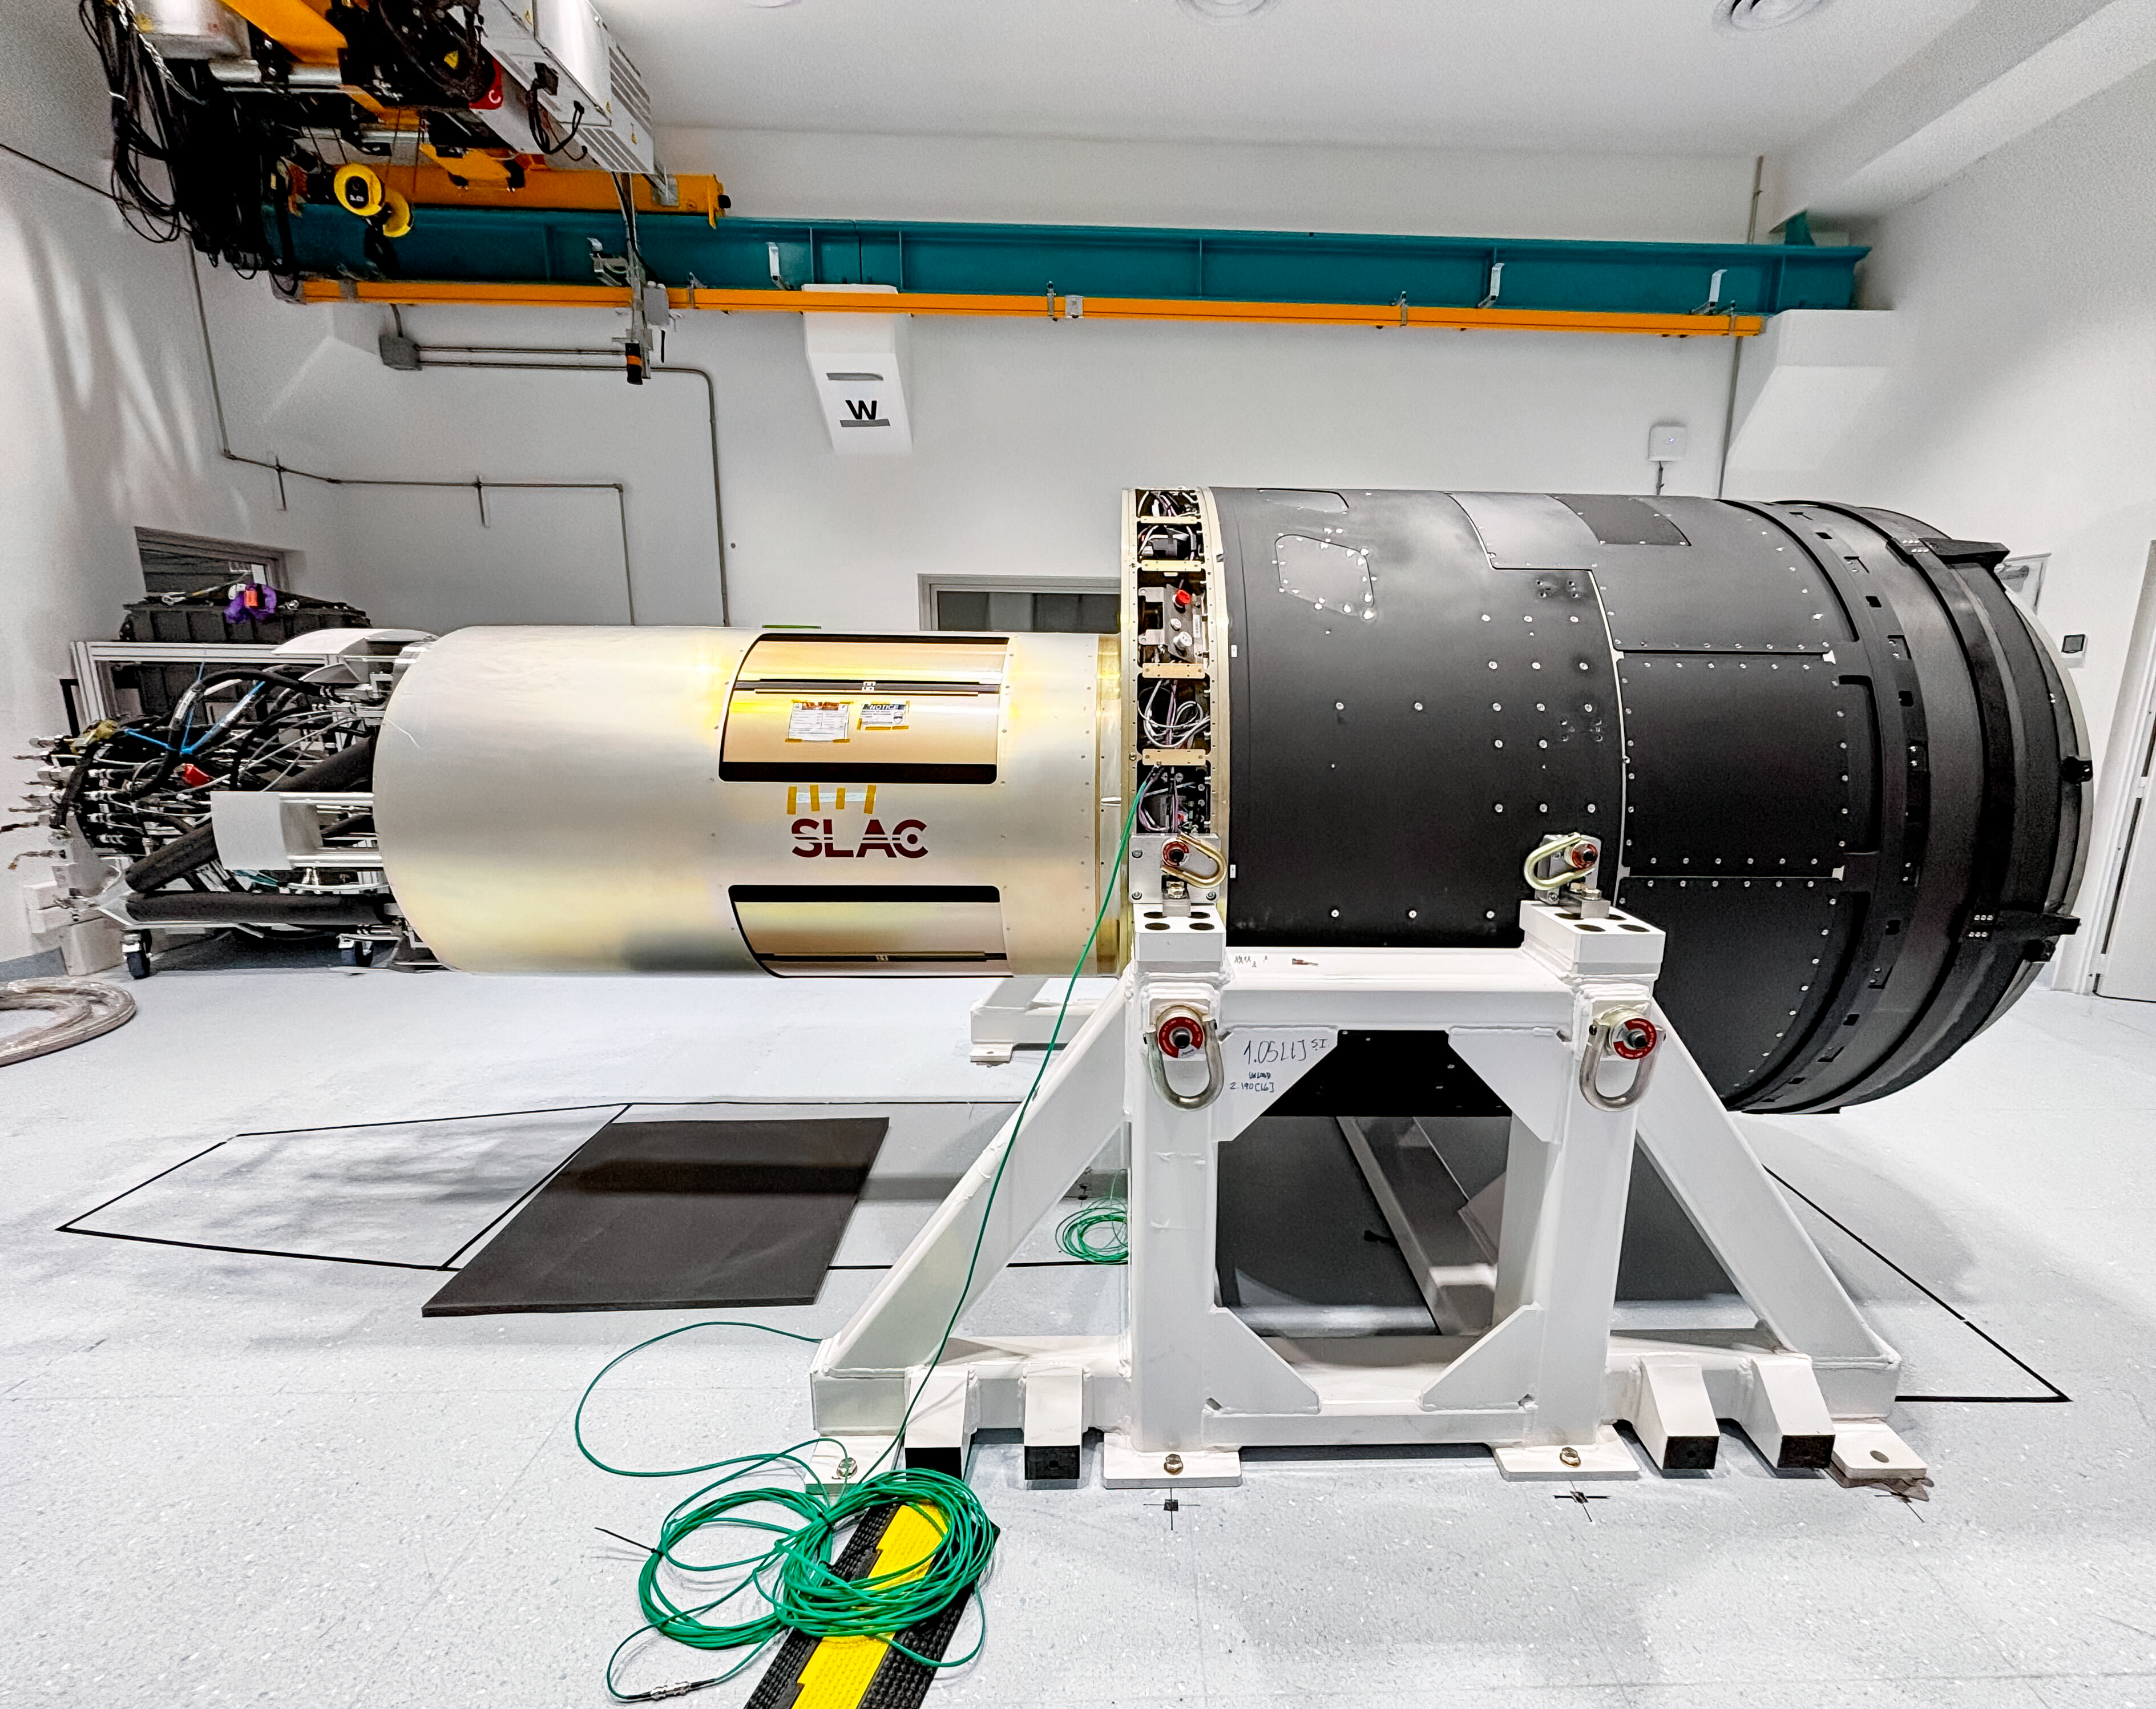

LSST Camera Move

The LSST Camera was moved from the summit clean room and attached to the camera rotator for the first time in February 2025 at NSF-DOE Vera C. Rubin Observatory.

Credit: RubinObs/NOIRLab/SLAC/DOE/NSF/AURA